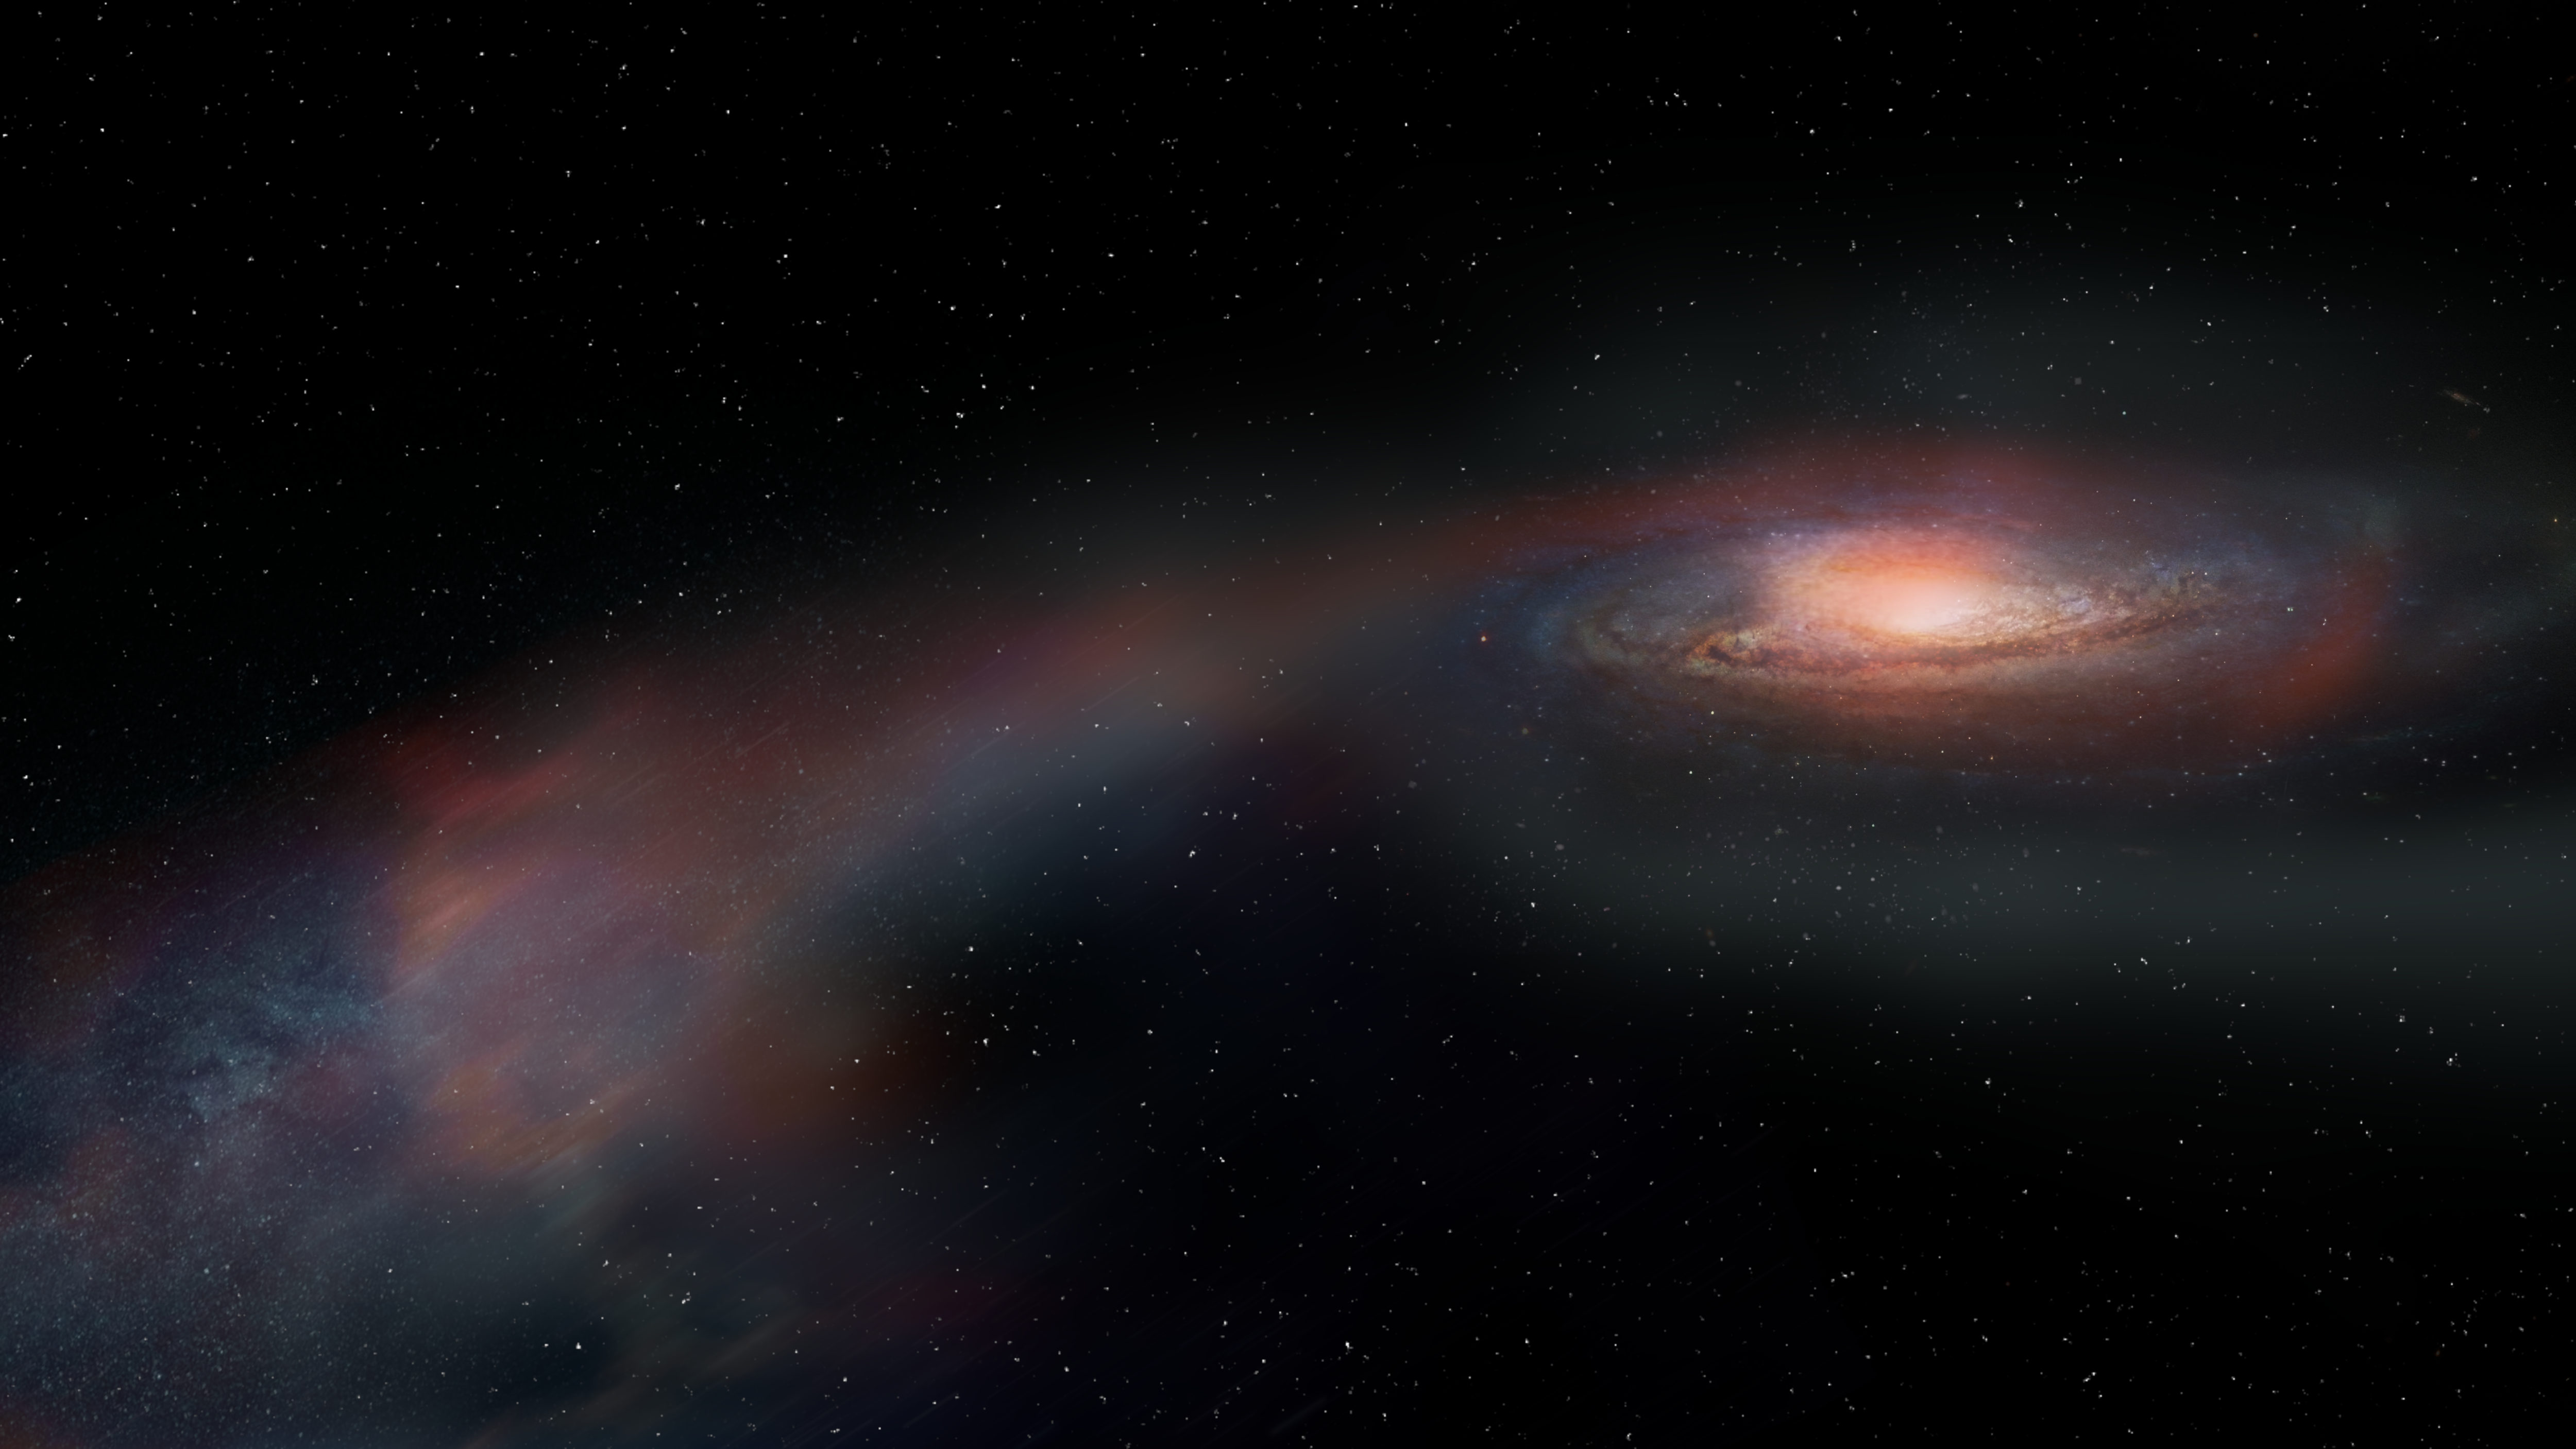

Illustrator’s view of Tidal Tails

Scientists observing the newly-dormant galaxy SDSS J1448+1010 found that most of its star-forming fuel had been tossed out of the system as it merged with another galaxy. That gas is not forming new stars for the galaxy but remains nearby in new structures known as tidal tails. This artist’s conception shows the stream of gas and stars that were flung away from the massive galaxy during its merger.

Credit: ALMA (ESO/NAOJ/NRAO), S.Dagnello (NRAO/AUI/NSF)